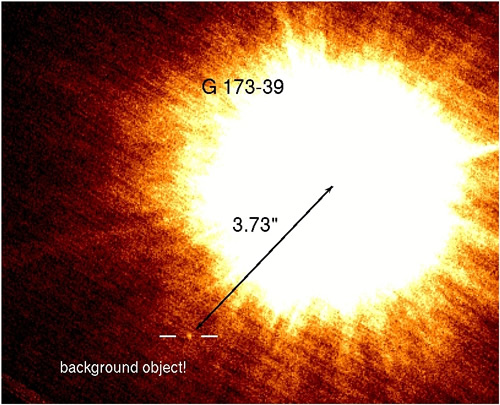

Faint ΔKs = 12.16 companion with a separation of 3.73 arcseconds from the central star

Faint ΔKs = 12.16 companion with a separation of 3.73 arcseconds from the central star. Follow-up observations revealed its background nature through proper motion arguments. If it were at the same distance as G173-39, it would correspond to a ~10 Mjup companion at 53.4 AU.

Credit: International Gemini Observatory/NOIRLab/NSF/AURA